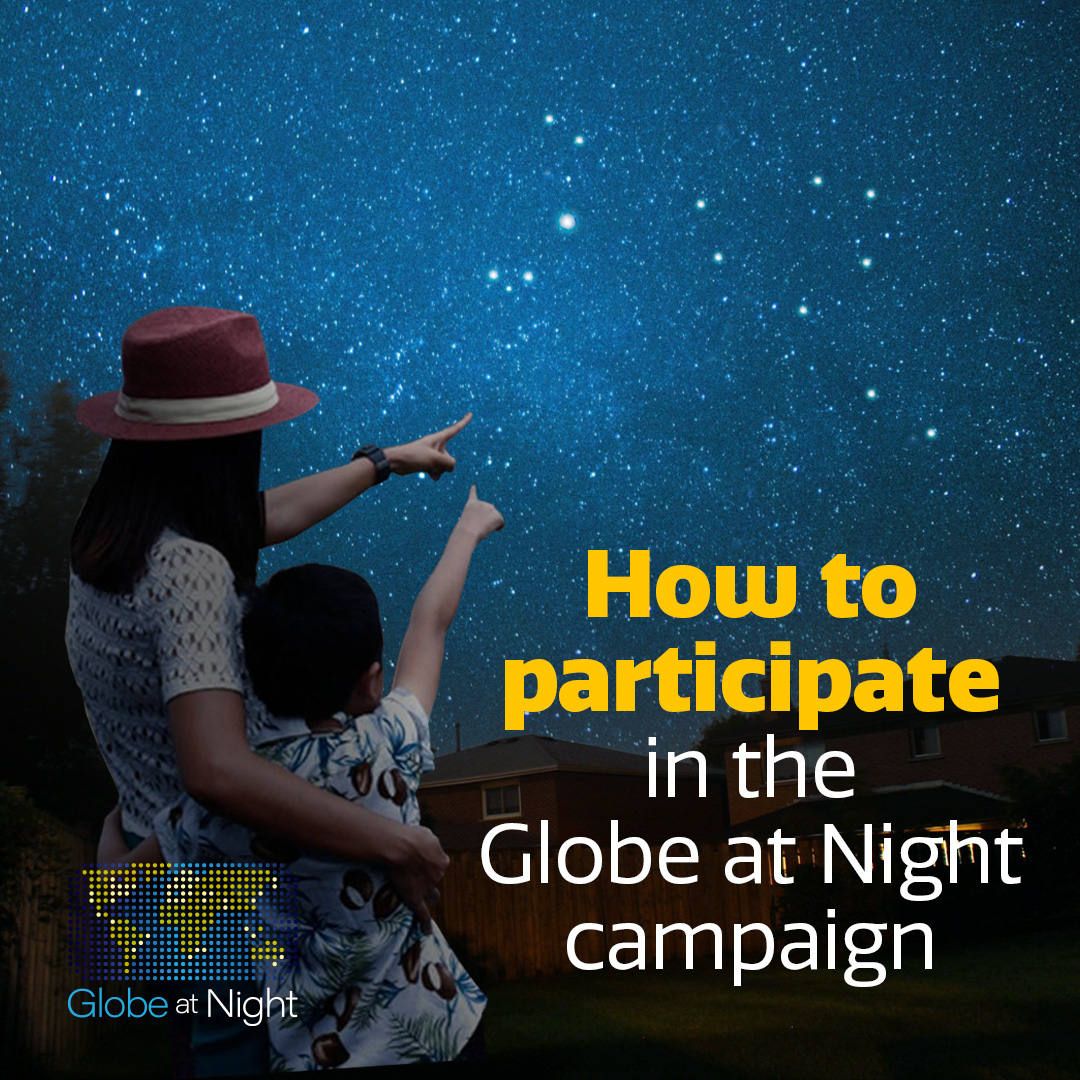

Globe at Night campaign Bootes

Credit: NOIRLab